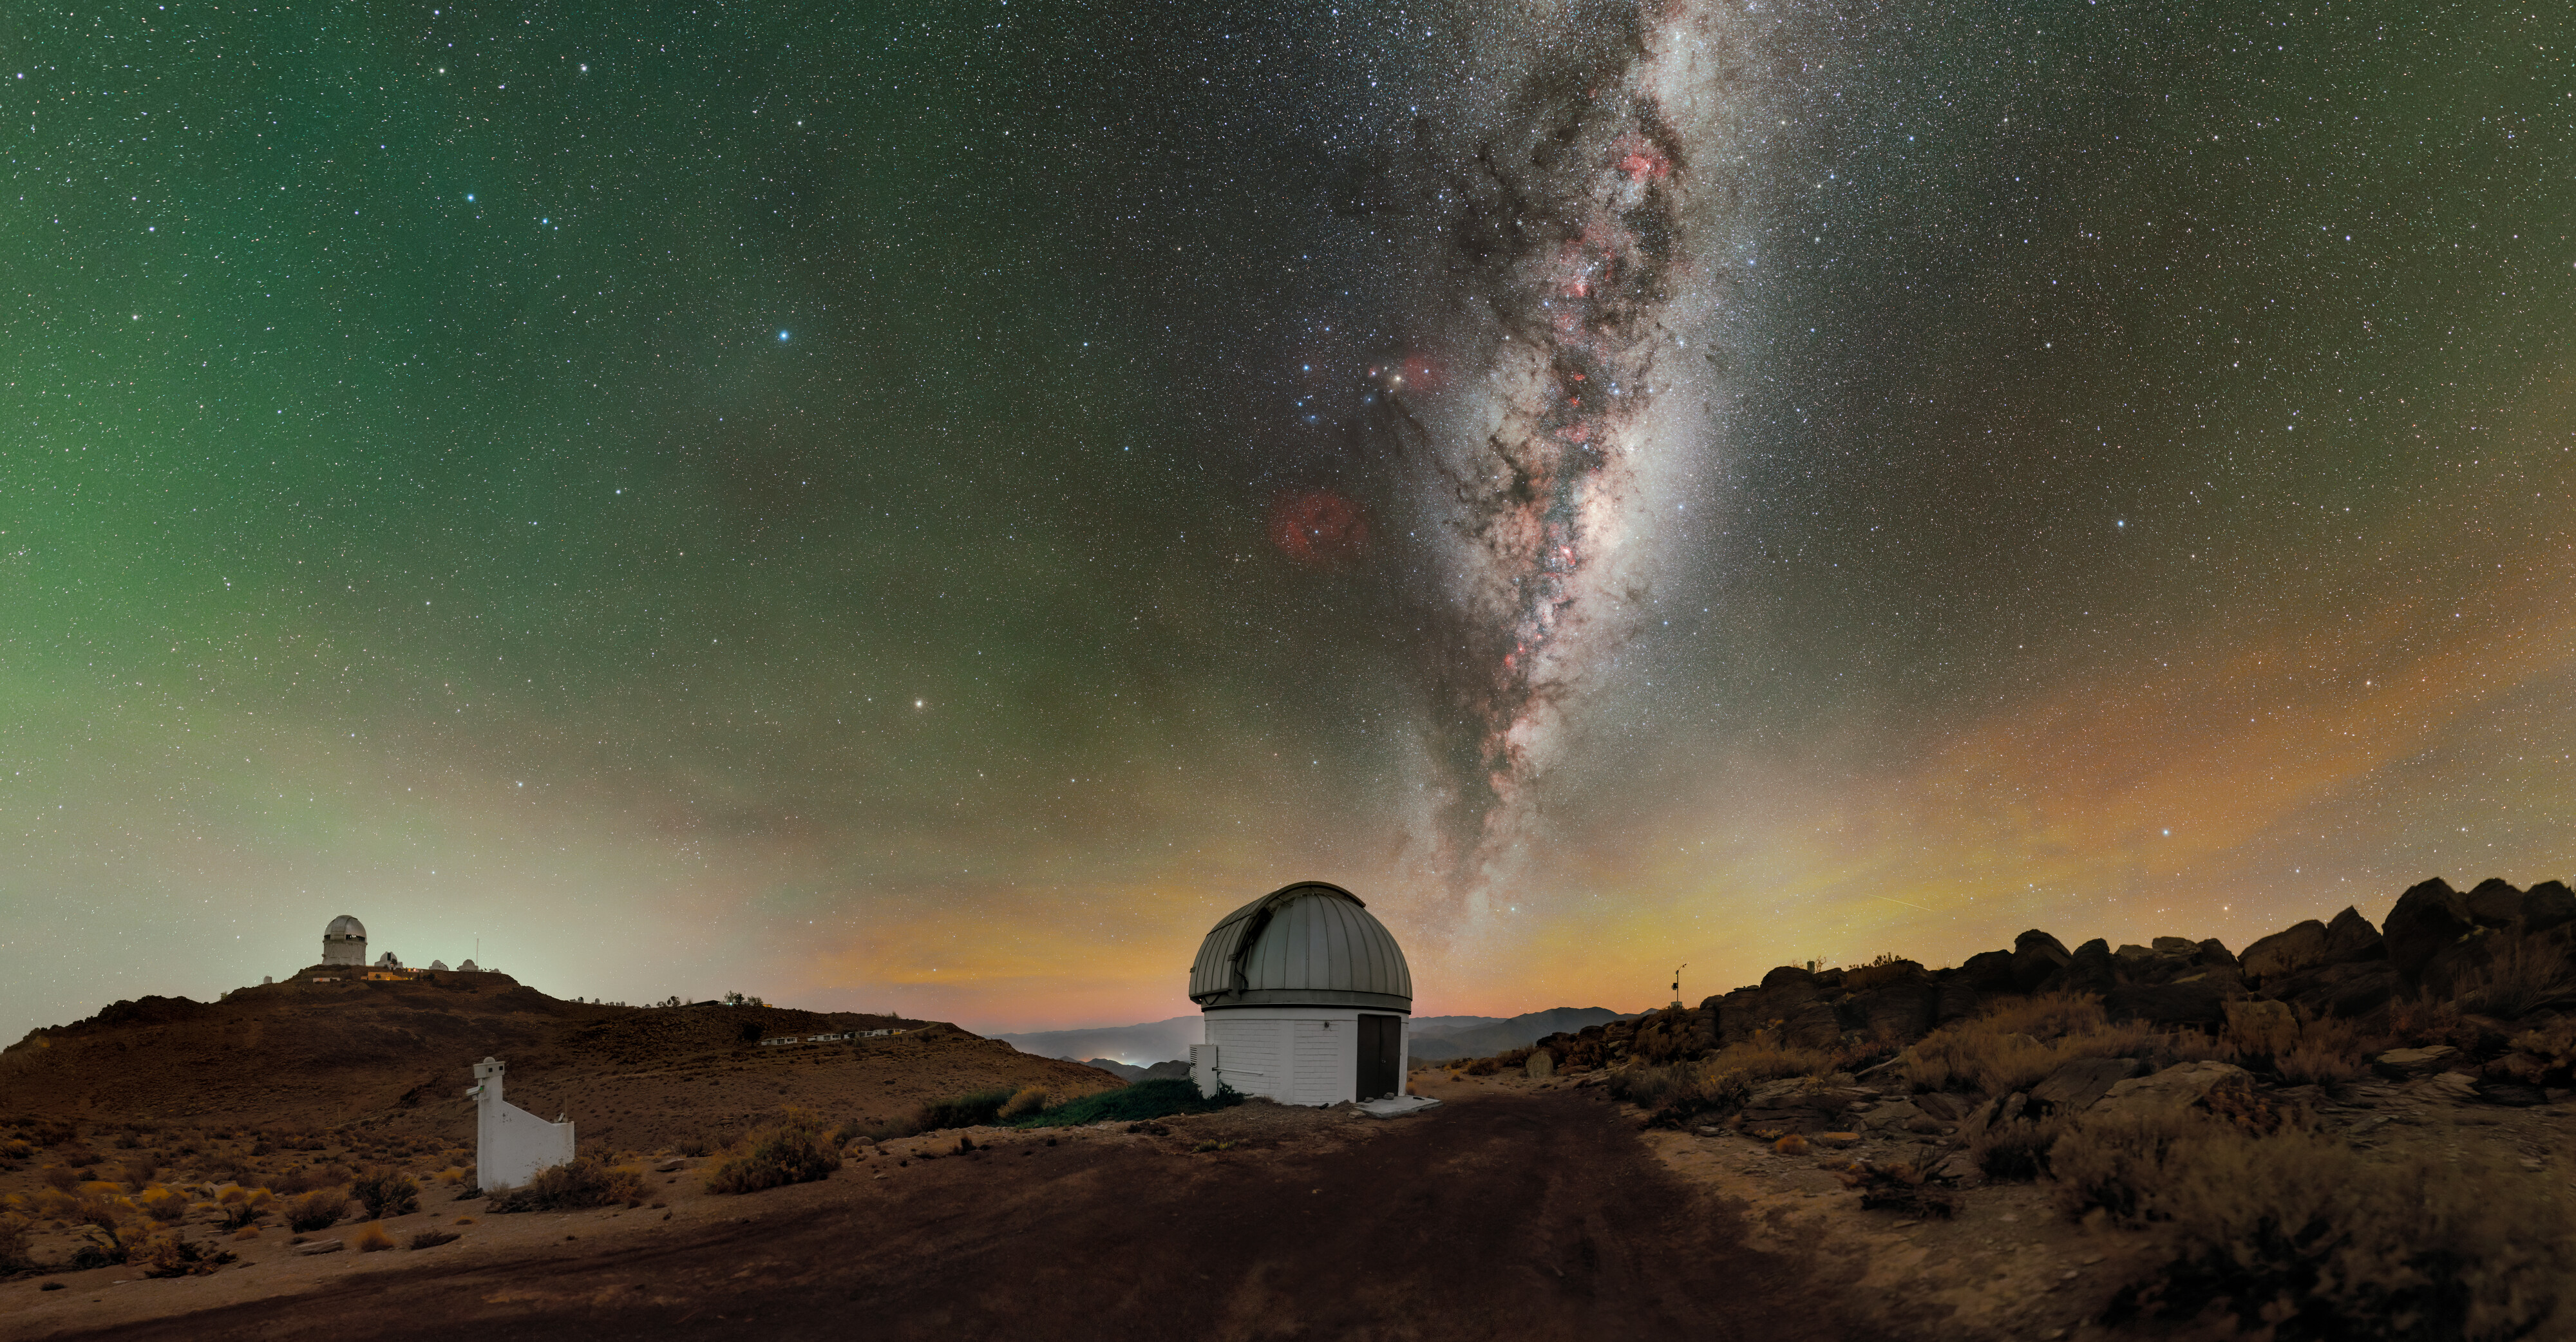

SARA South at Cerro Tololo

Above the U.S. National Science Foundation Cerro Tololo Inter-American Observatory (CTIO), the Milky Way elegantly stretches into the night sky from the horizon, as yellow, green, and red airglow seemingly permeate what would otherwise be a black sky in this Image of the Week. CTIO is a Program of NSF NOIRLab and is home to approximately 40 telescopes from 11 tenant observatories and research projects. Featured here is one such facility: the SARA Cerro Tololo Telescope, operated by the Southeastern Association for Research in Astronomy (SARA). SARA is a collaborative partnership of American universities that operate telescopes at multiple locations around the world, including the Canary Islands and Arizona (where the SARA Kitt Peak Telescope is hosted at NSF Kitt Peak National Observatory, another Program of NSF NOIRLab). The variety of locations provides essential observing opportunities to students and faculty from participating institutions, but the location of the SARA Cerro Tololo Telescope in Chile gives it a capability that other SARA telescopes don’t have: full access to the southern sky. The SARA Cerro Tololo Telescope fills an essential gap for observers and observers-in-training to enable their exploration of the entirety of the night sky.

Credit: CTIO/NOIRLab/NSF/AURA/P. Horálek (Institute of Physics in Opava)